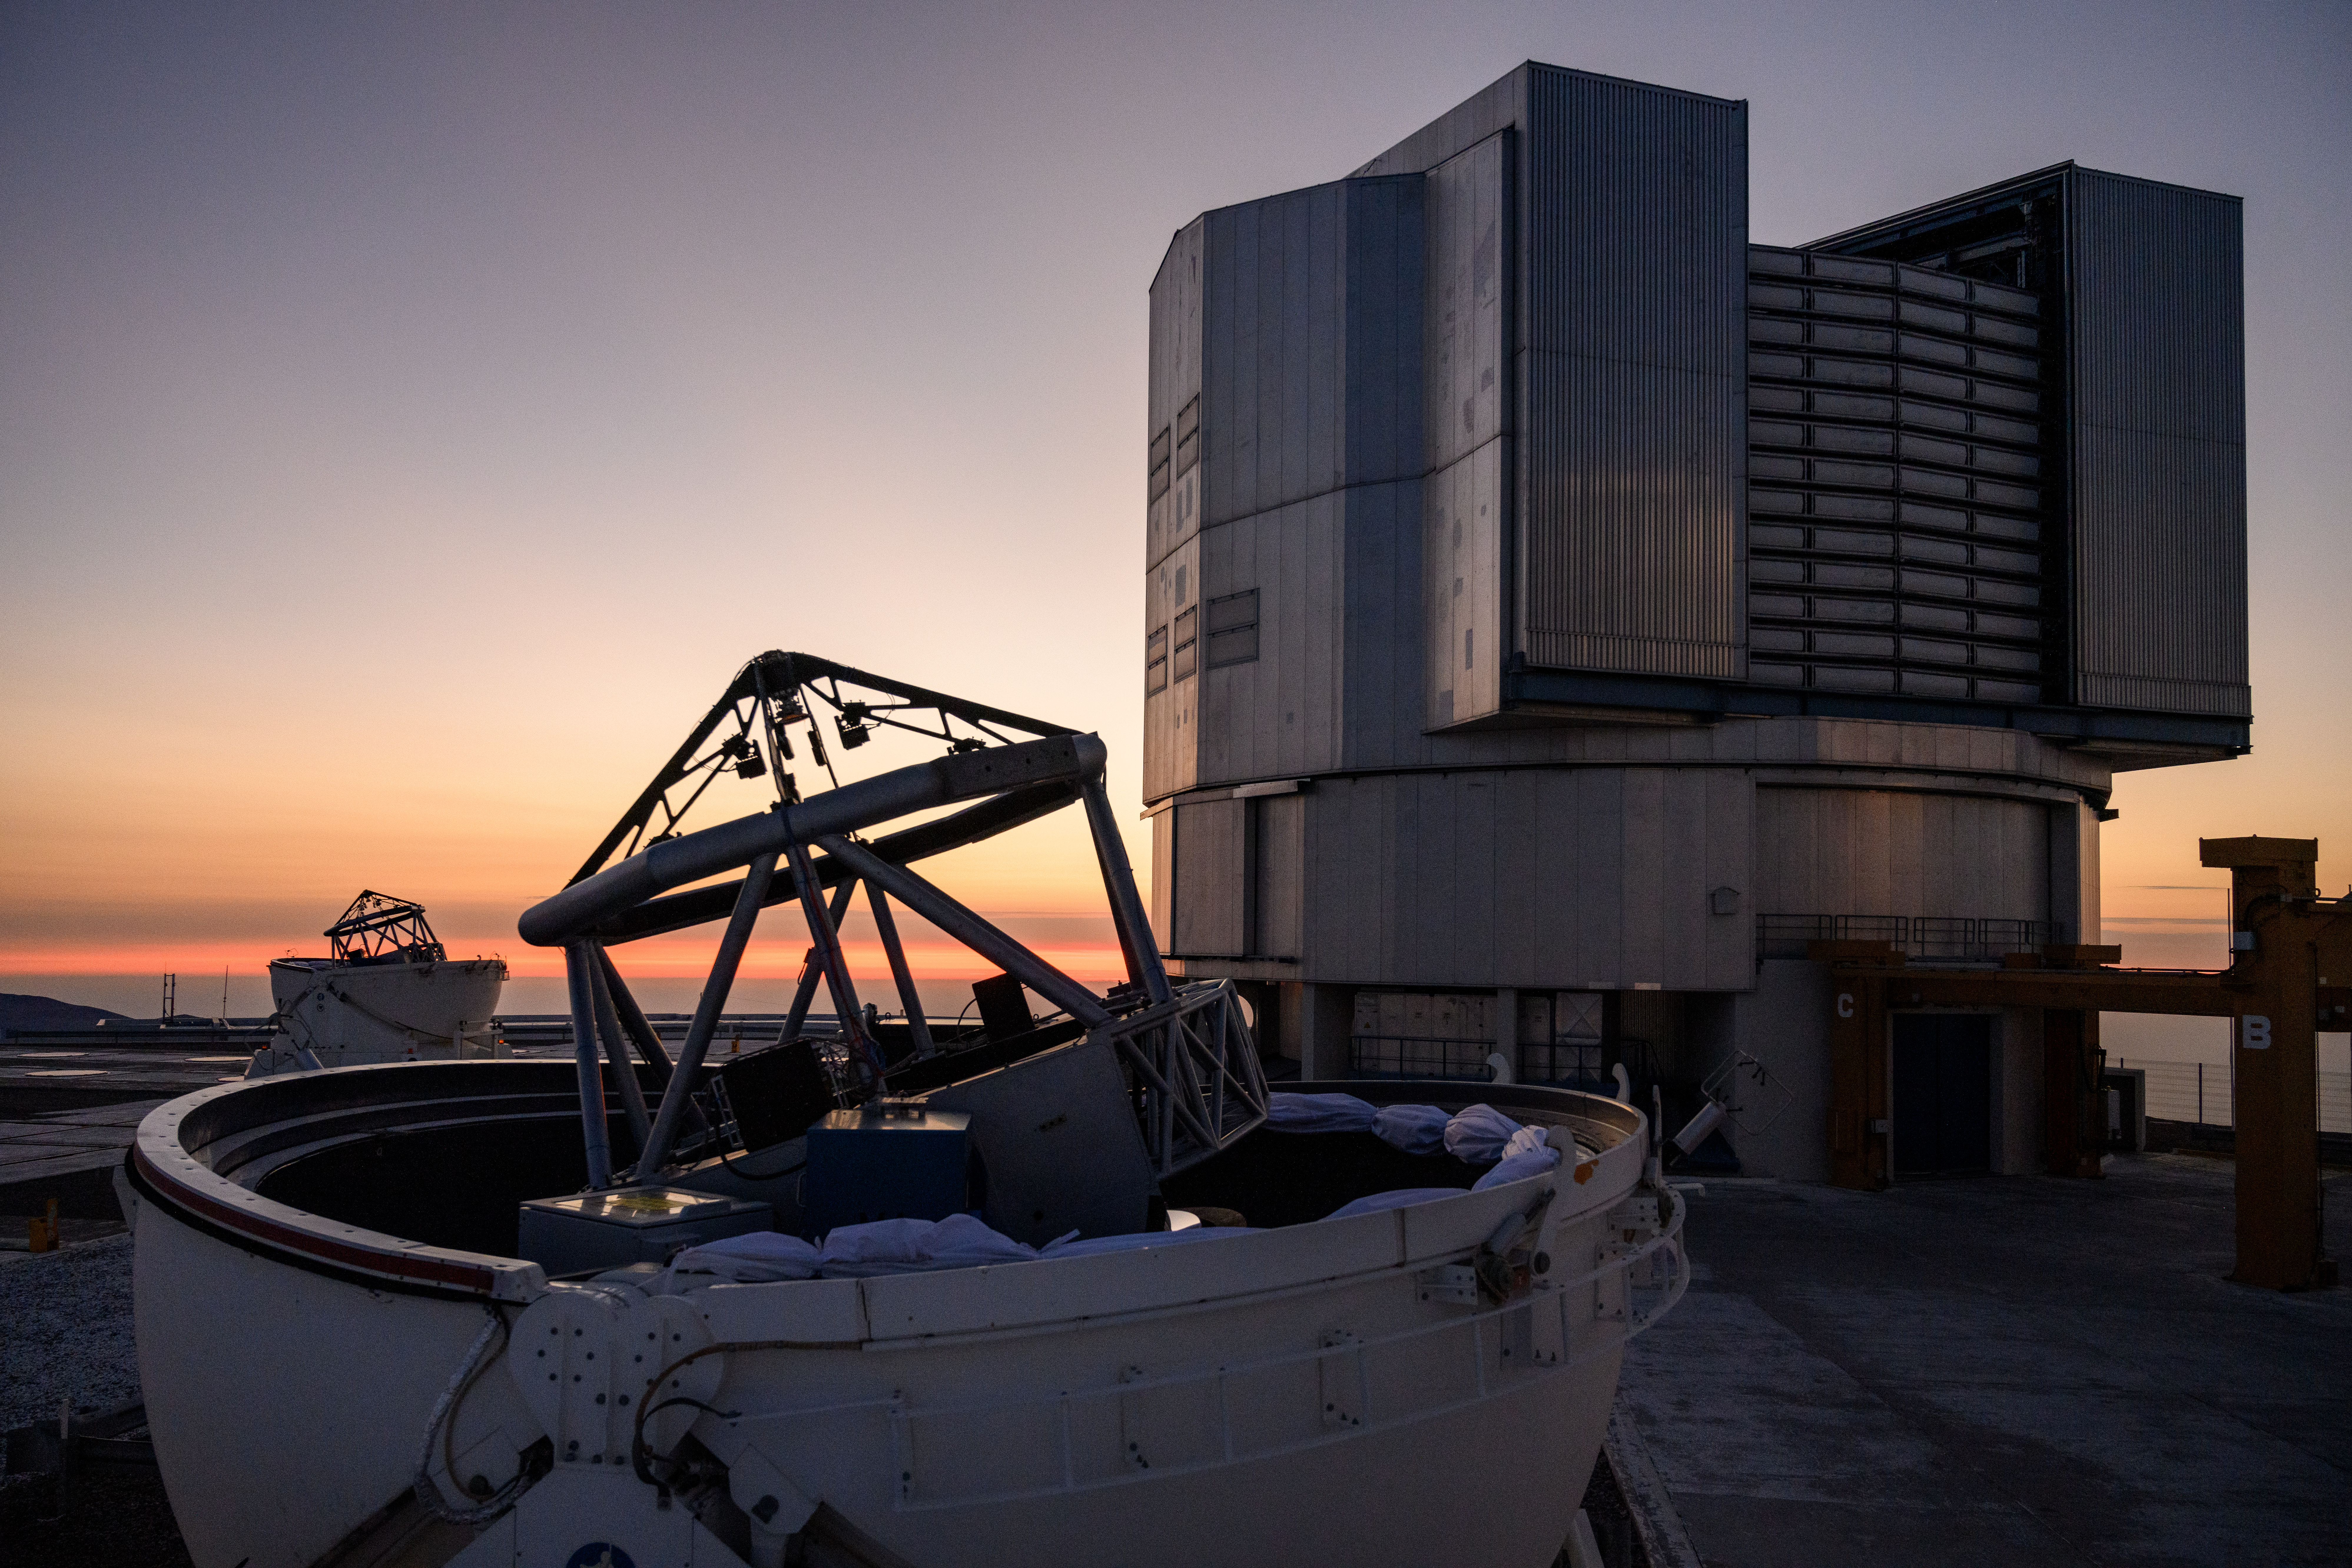

VLTI's Auxiliary Telescope at Dusk

Taken in January 2022, this photo shows one of the Very Large Telescope Interferometer's (VLTI's) Auxiliary Telescopes enjoying the sunset at the Paranal Observatory in Chile.

Credit: G. Hüdepohl (atacamaphoto.com)/ESO